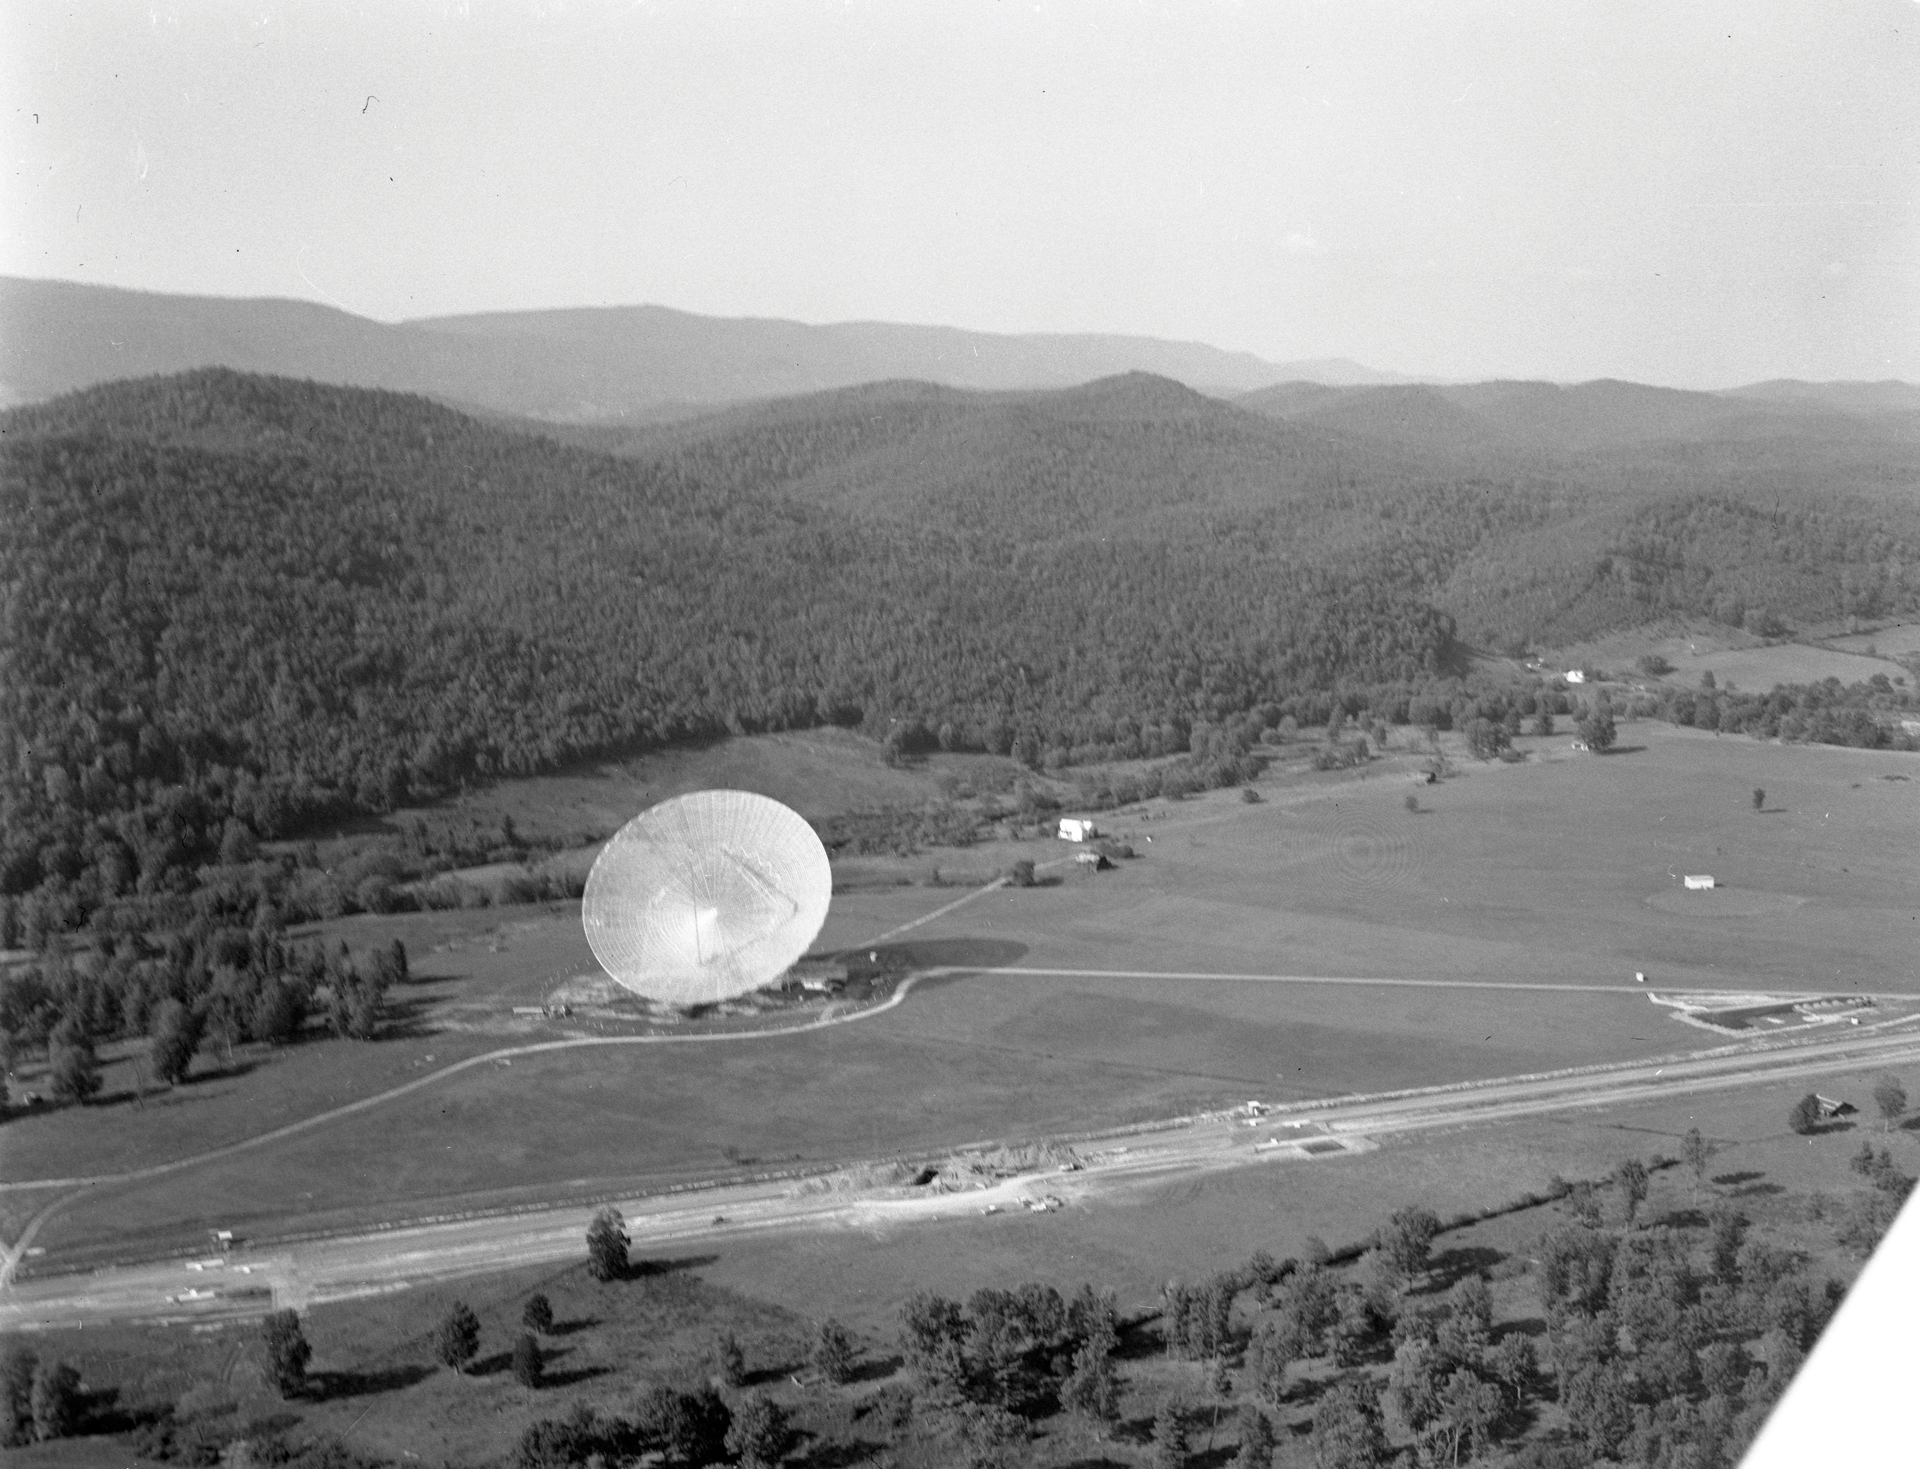

Early Aerial Over Green Bank

This aerial photograph was taken three years after the 300-foot telescope was completed in Green Bank, West Virginia. The trackway for the Green Bank Interferometer (GBI) can be seen, and off to the left would have been the second 85-foot Blaw Knox telescope, the 85-2, that formed our first interferometer.

Credit: NRAO/AUI/NSF